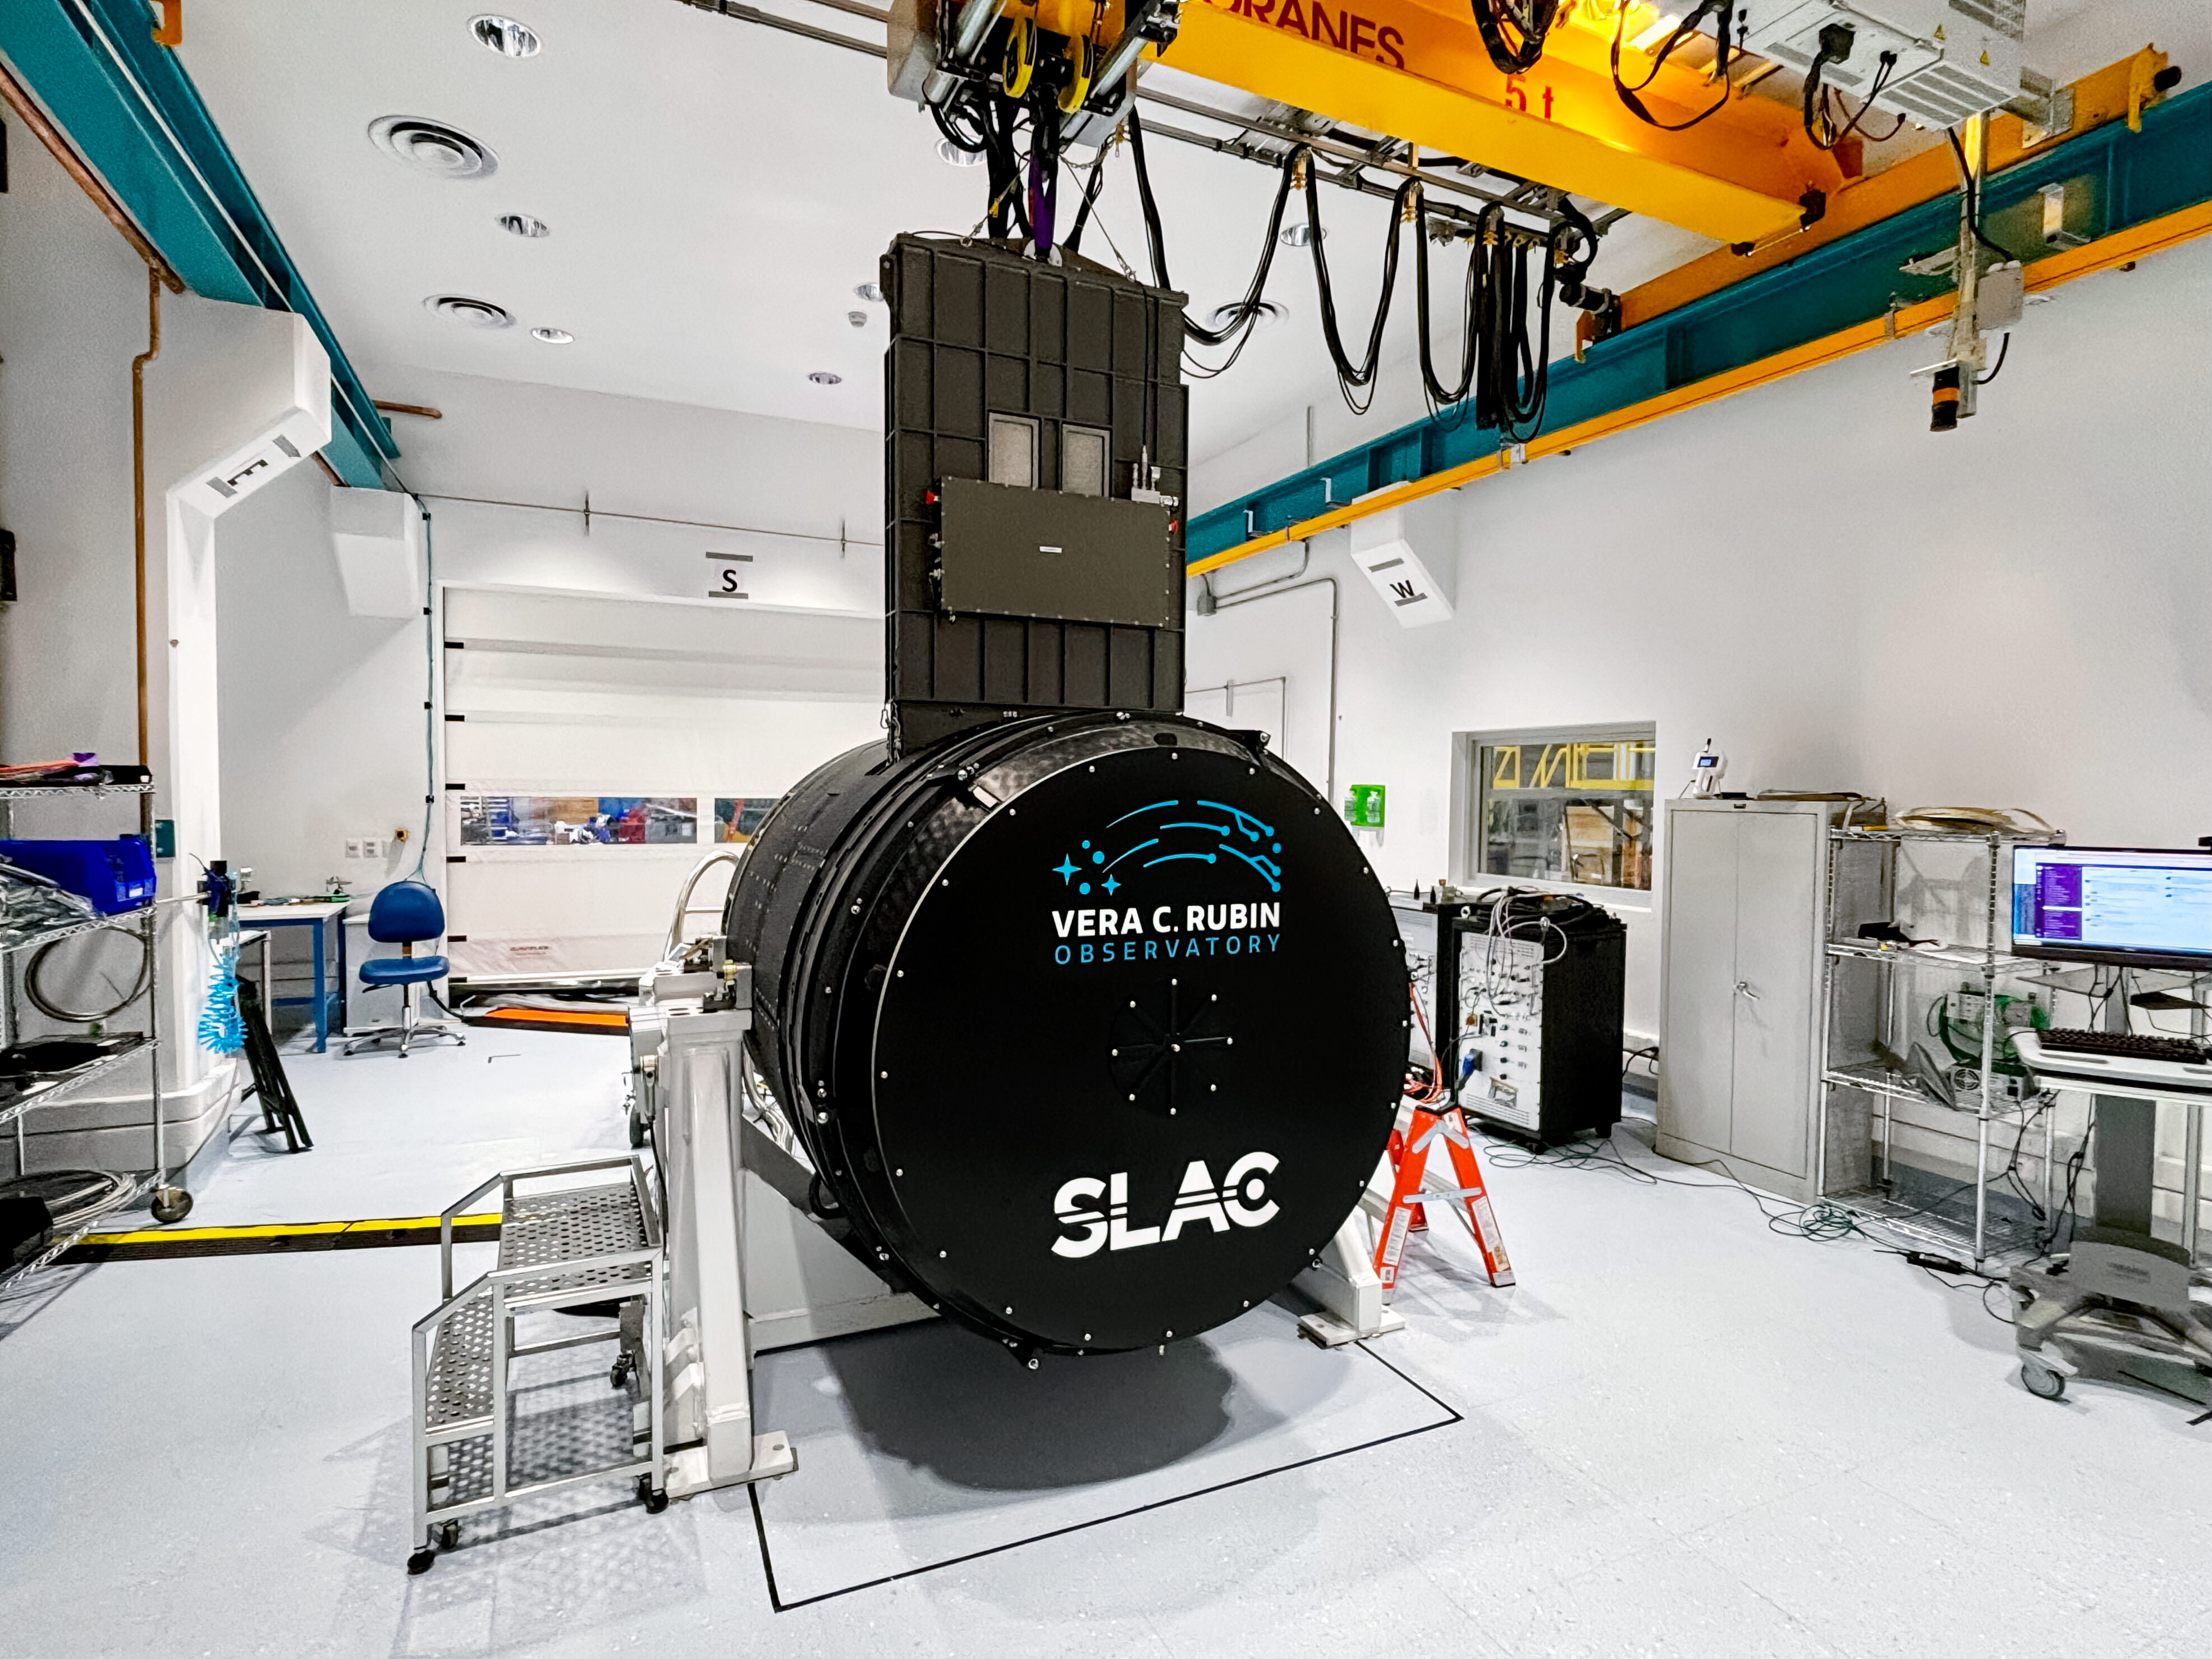

Rubin Camera Work

Working on the Rubin Observatory camera.

Credit: Travis Lange/SLAC National Accelerator Laboratory